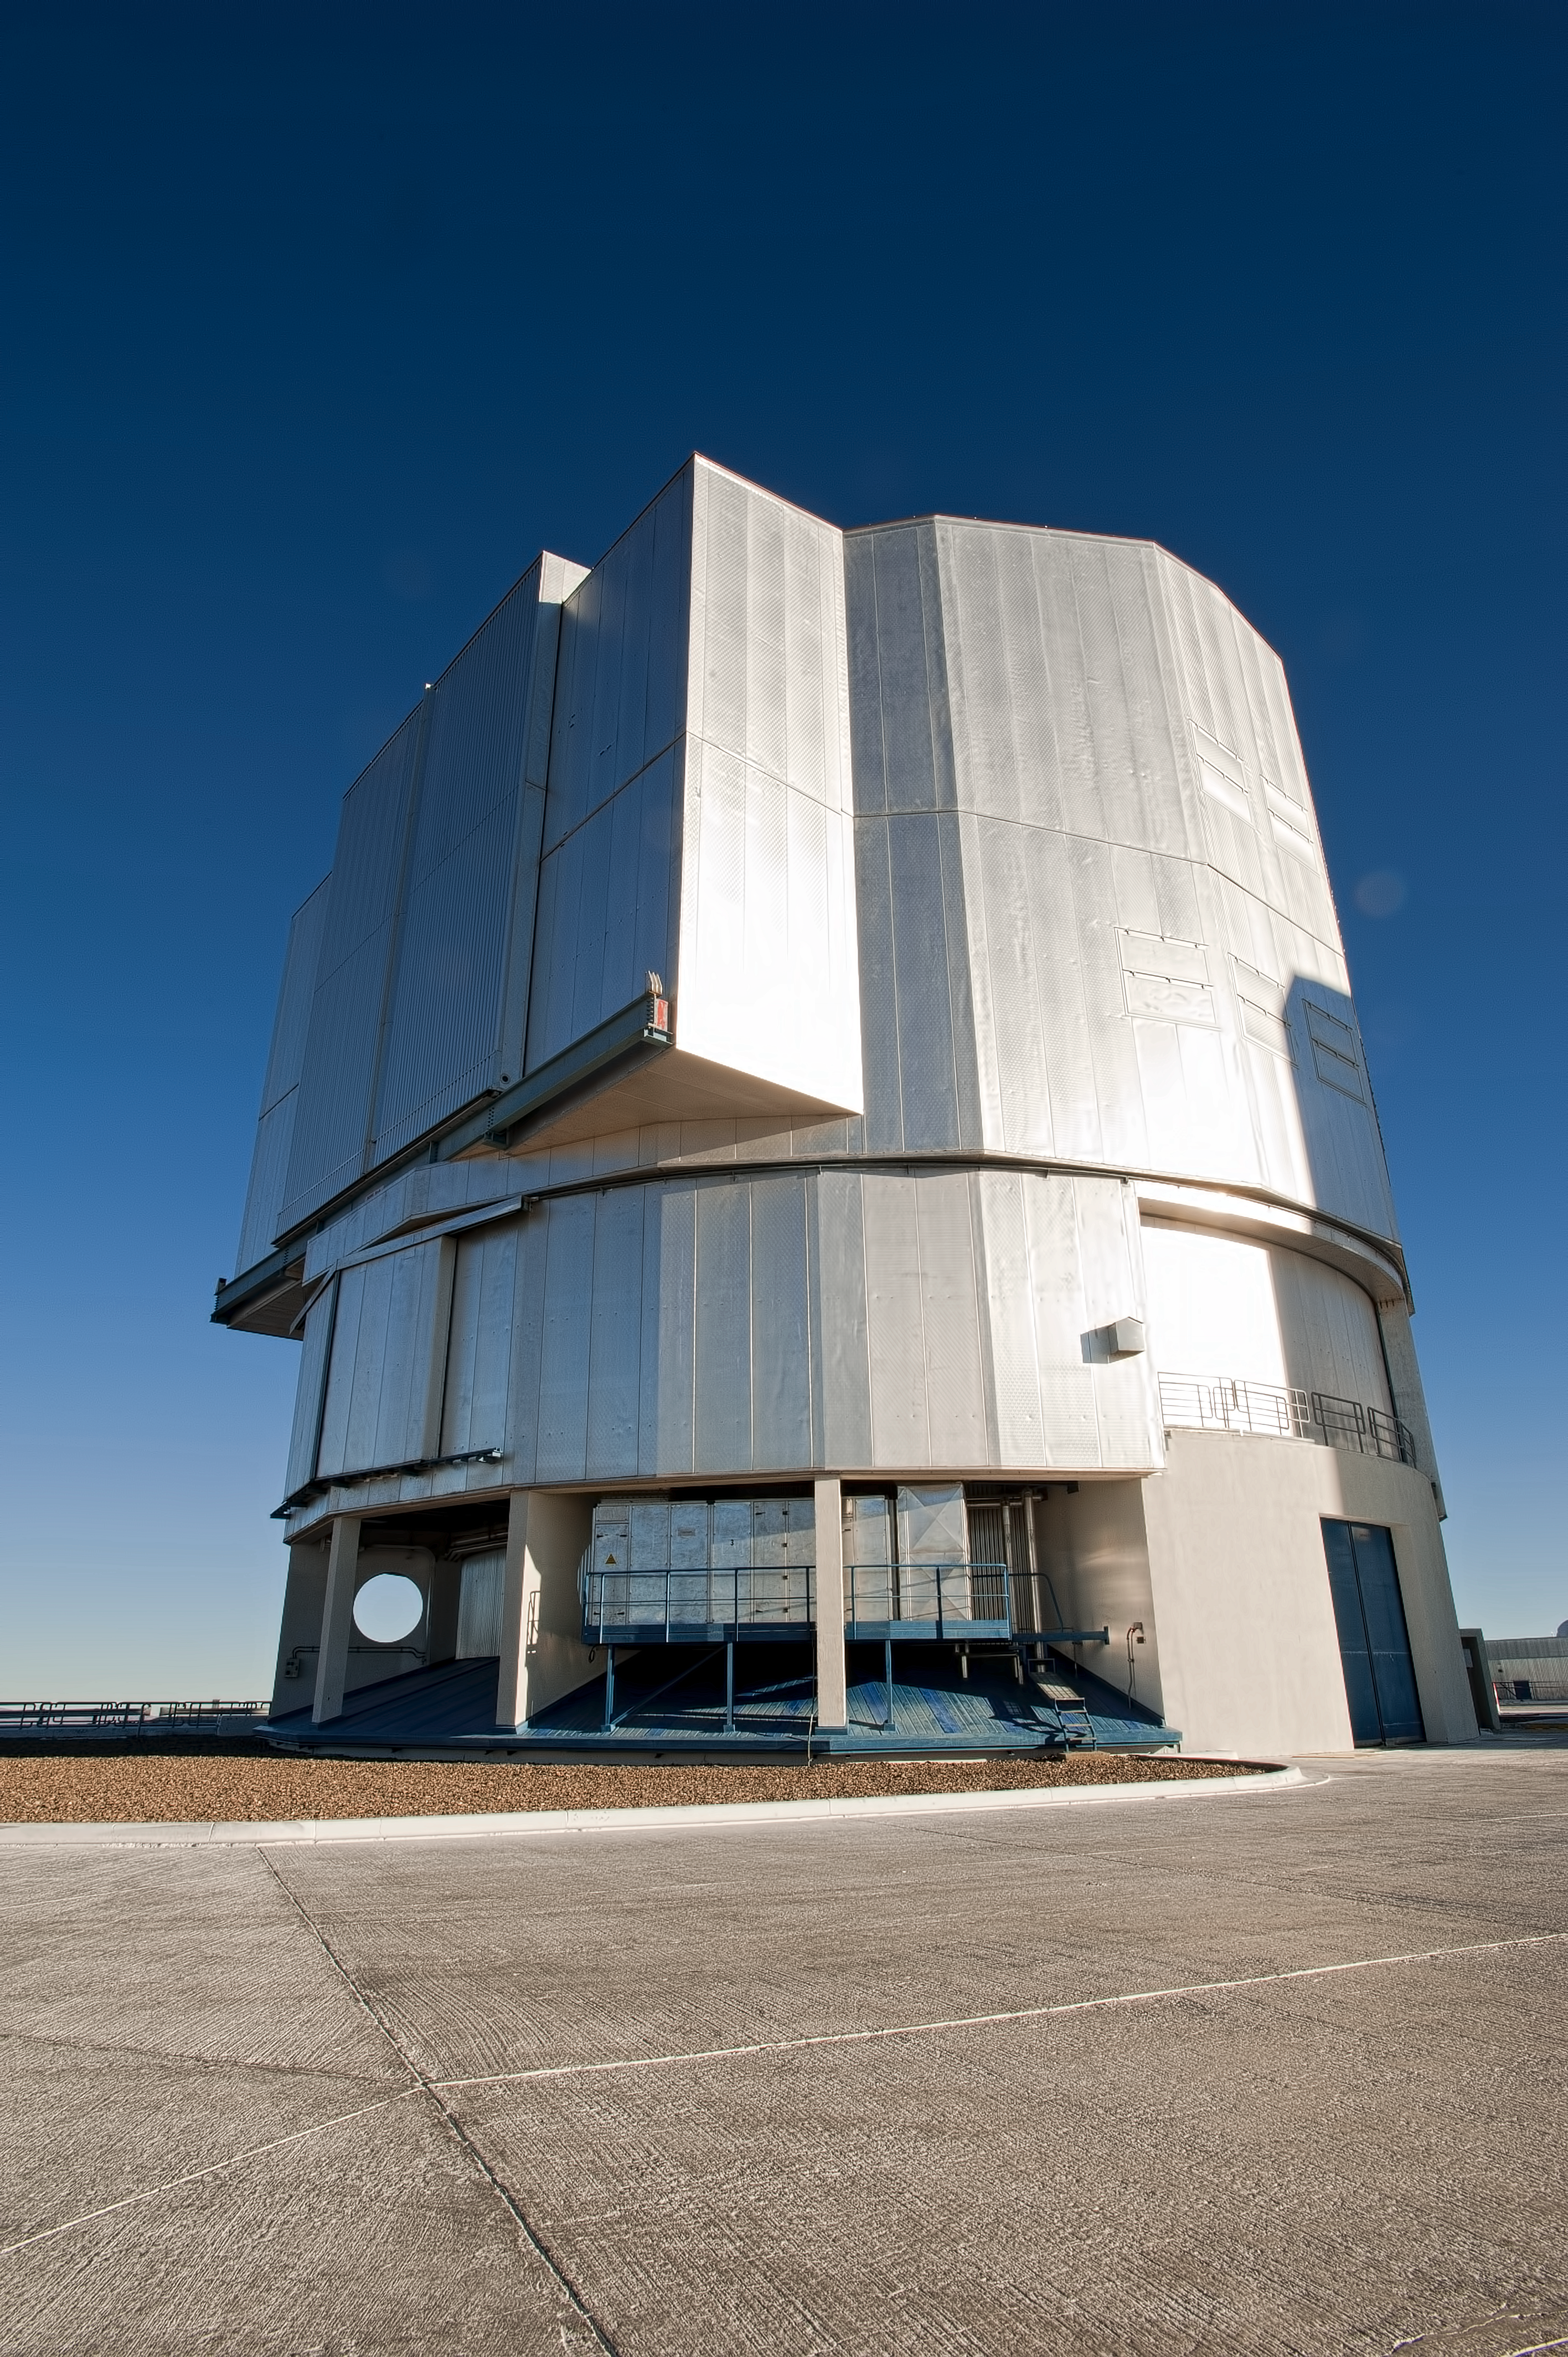

VLT Unit Telescope

One of the Unit Telescopes of the VLT on Cerro Paranal. During the day, the domes of the giant telescopes remain closed. Photograph taken in July 2010.

Credit: ESO/L. Ventura